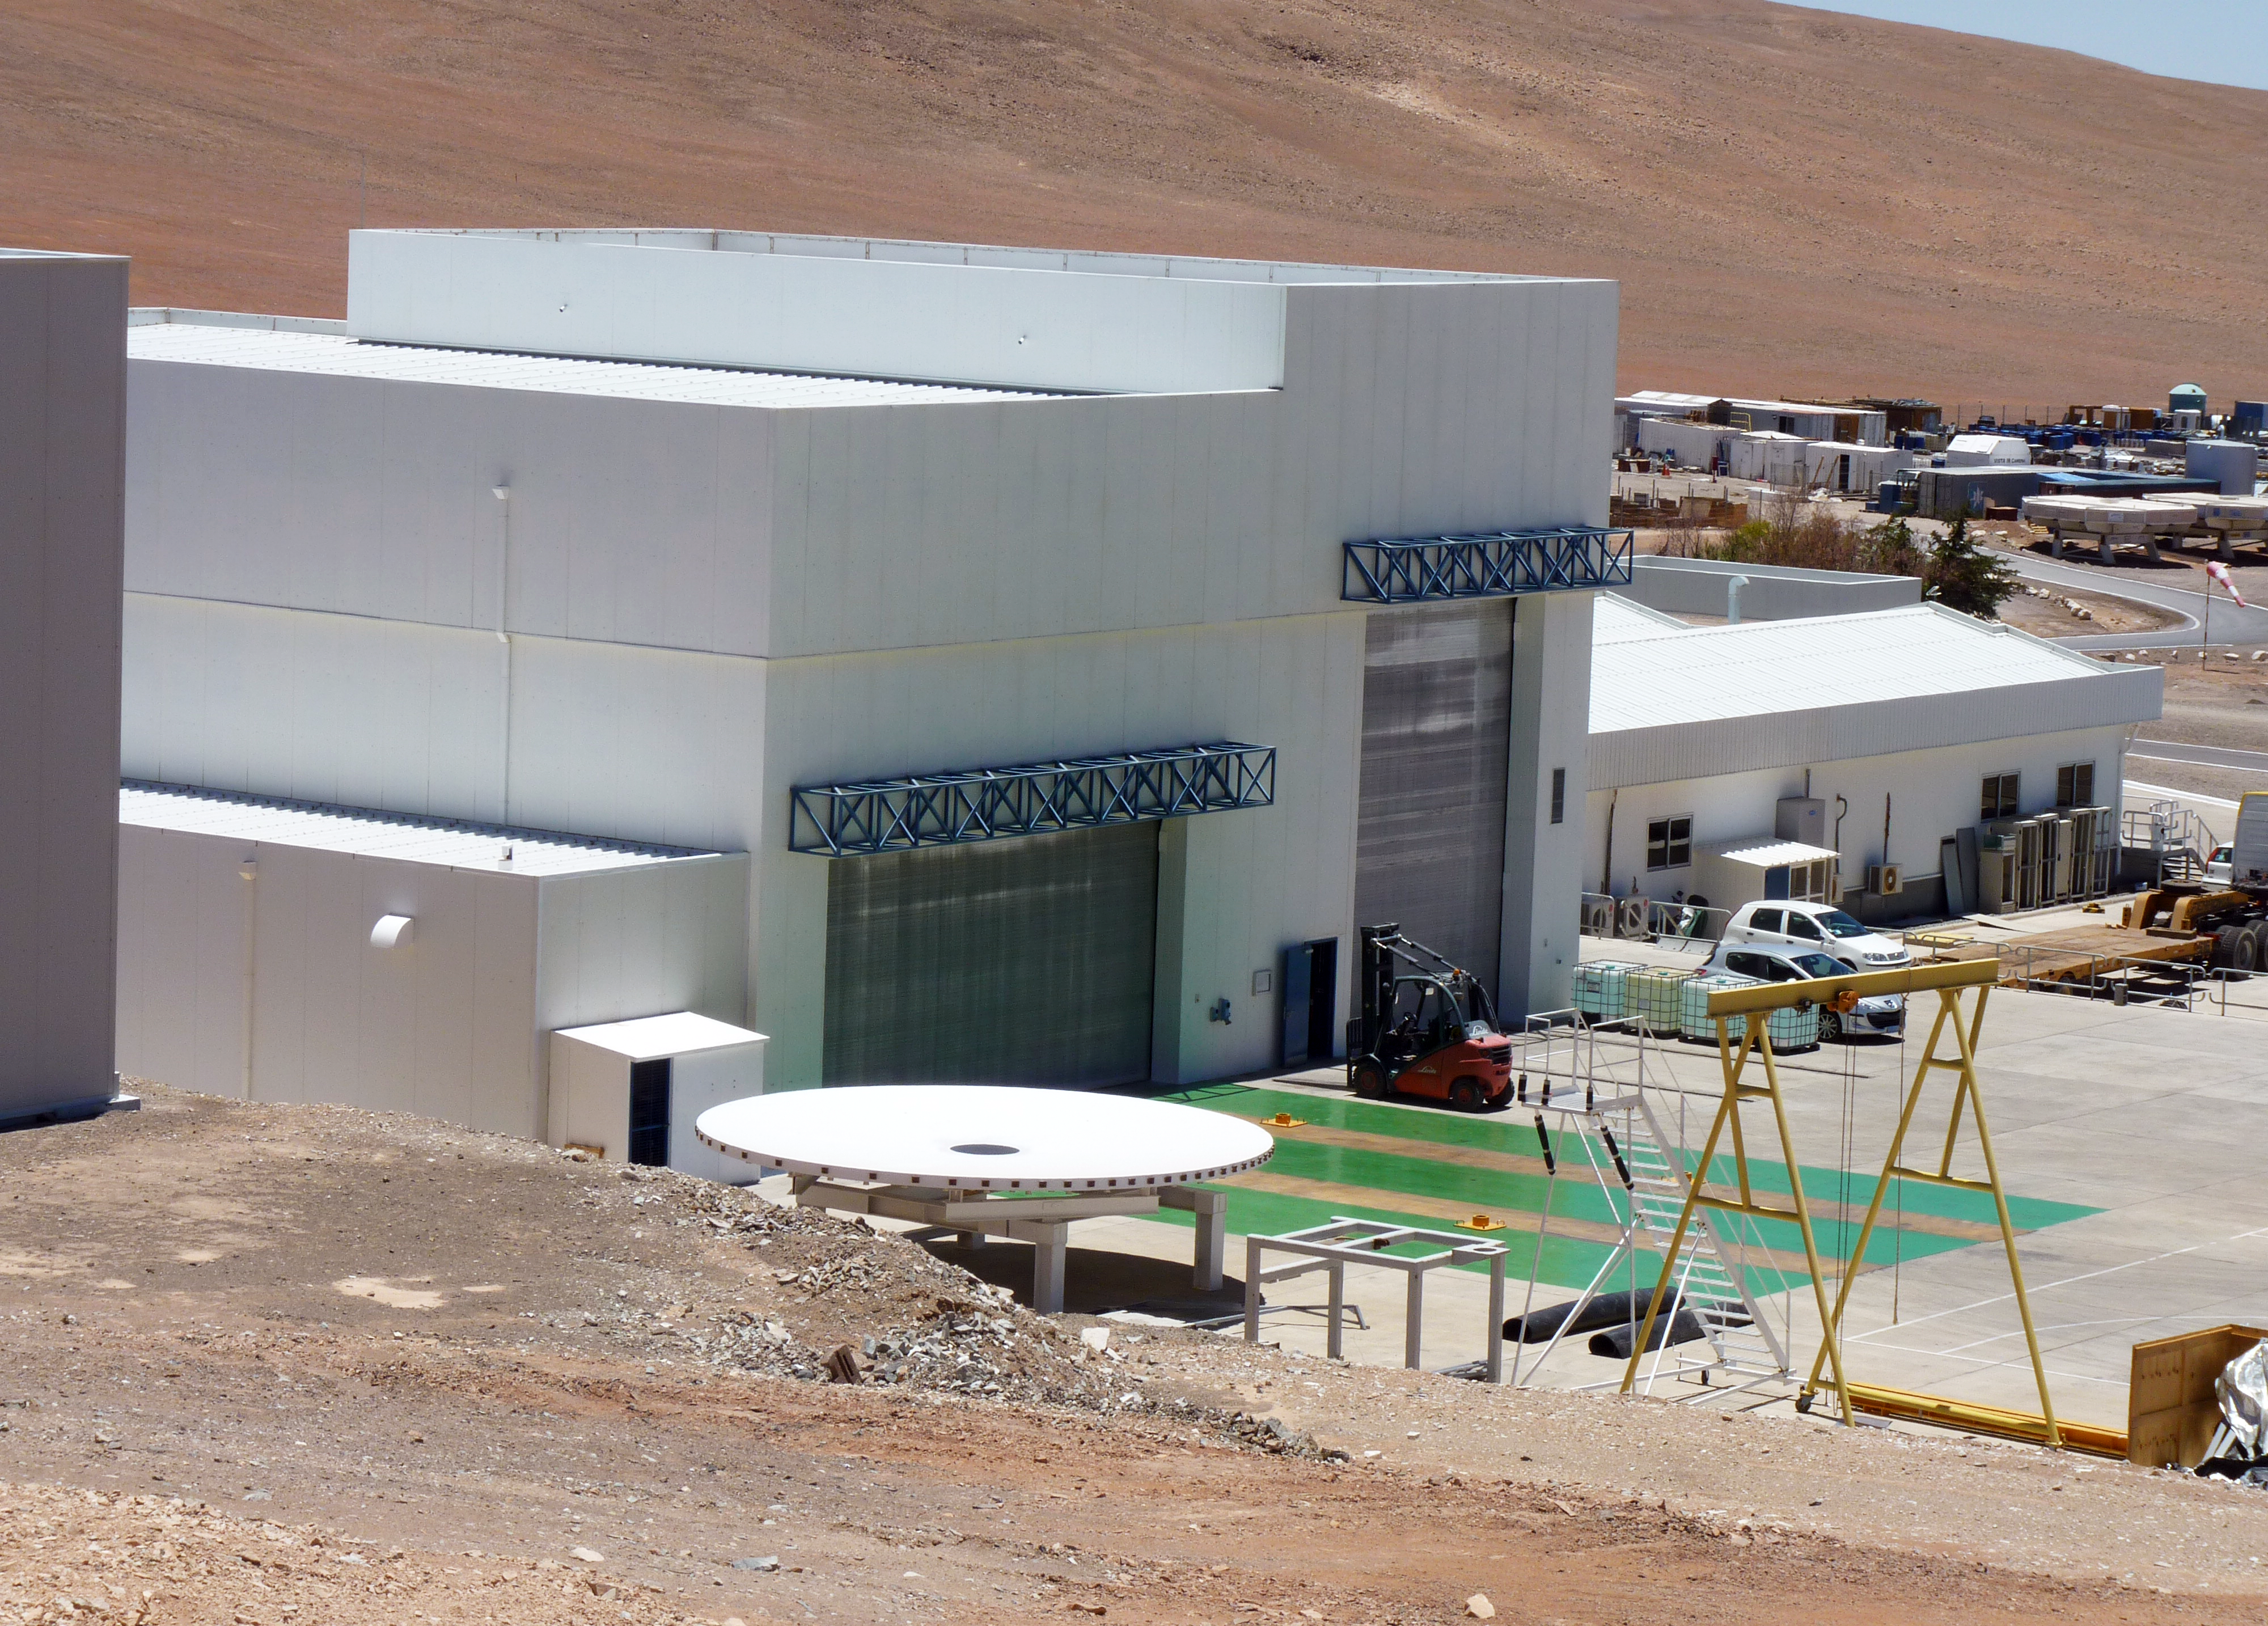

The mirror maintenance building

View of the southern facade of the Mirror Maintenance Building (MMB) at ESO’s Paranal Observatory. The two main doors are closed in this picture. Through the one on the left, the VLT’s 8.2-metre primary mirrors (M1s) are carried inside the coating plant. The one on the right is the door of the maintenance area for the VLT’s 1.8-metre Auxiliary Telescopes (ATs). The white dish on the left is a dummy of the M1 mirrors. It is a copy of the giant main mirrors, made of concrete instead of Zerodur, and with the same mechanical characteristics as the M1. It is used as a substitute for the real mirrors in different kinds of tests.

Credit: P. Zidar/ESO